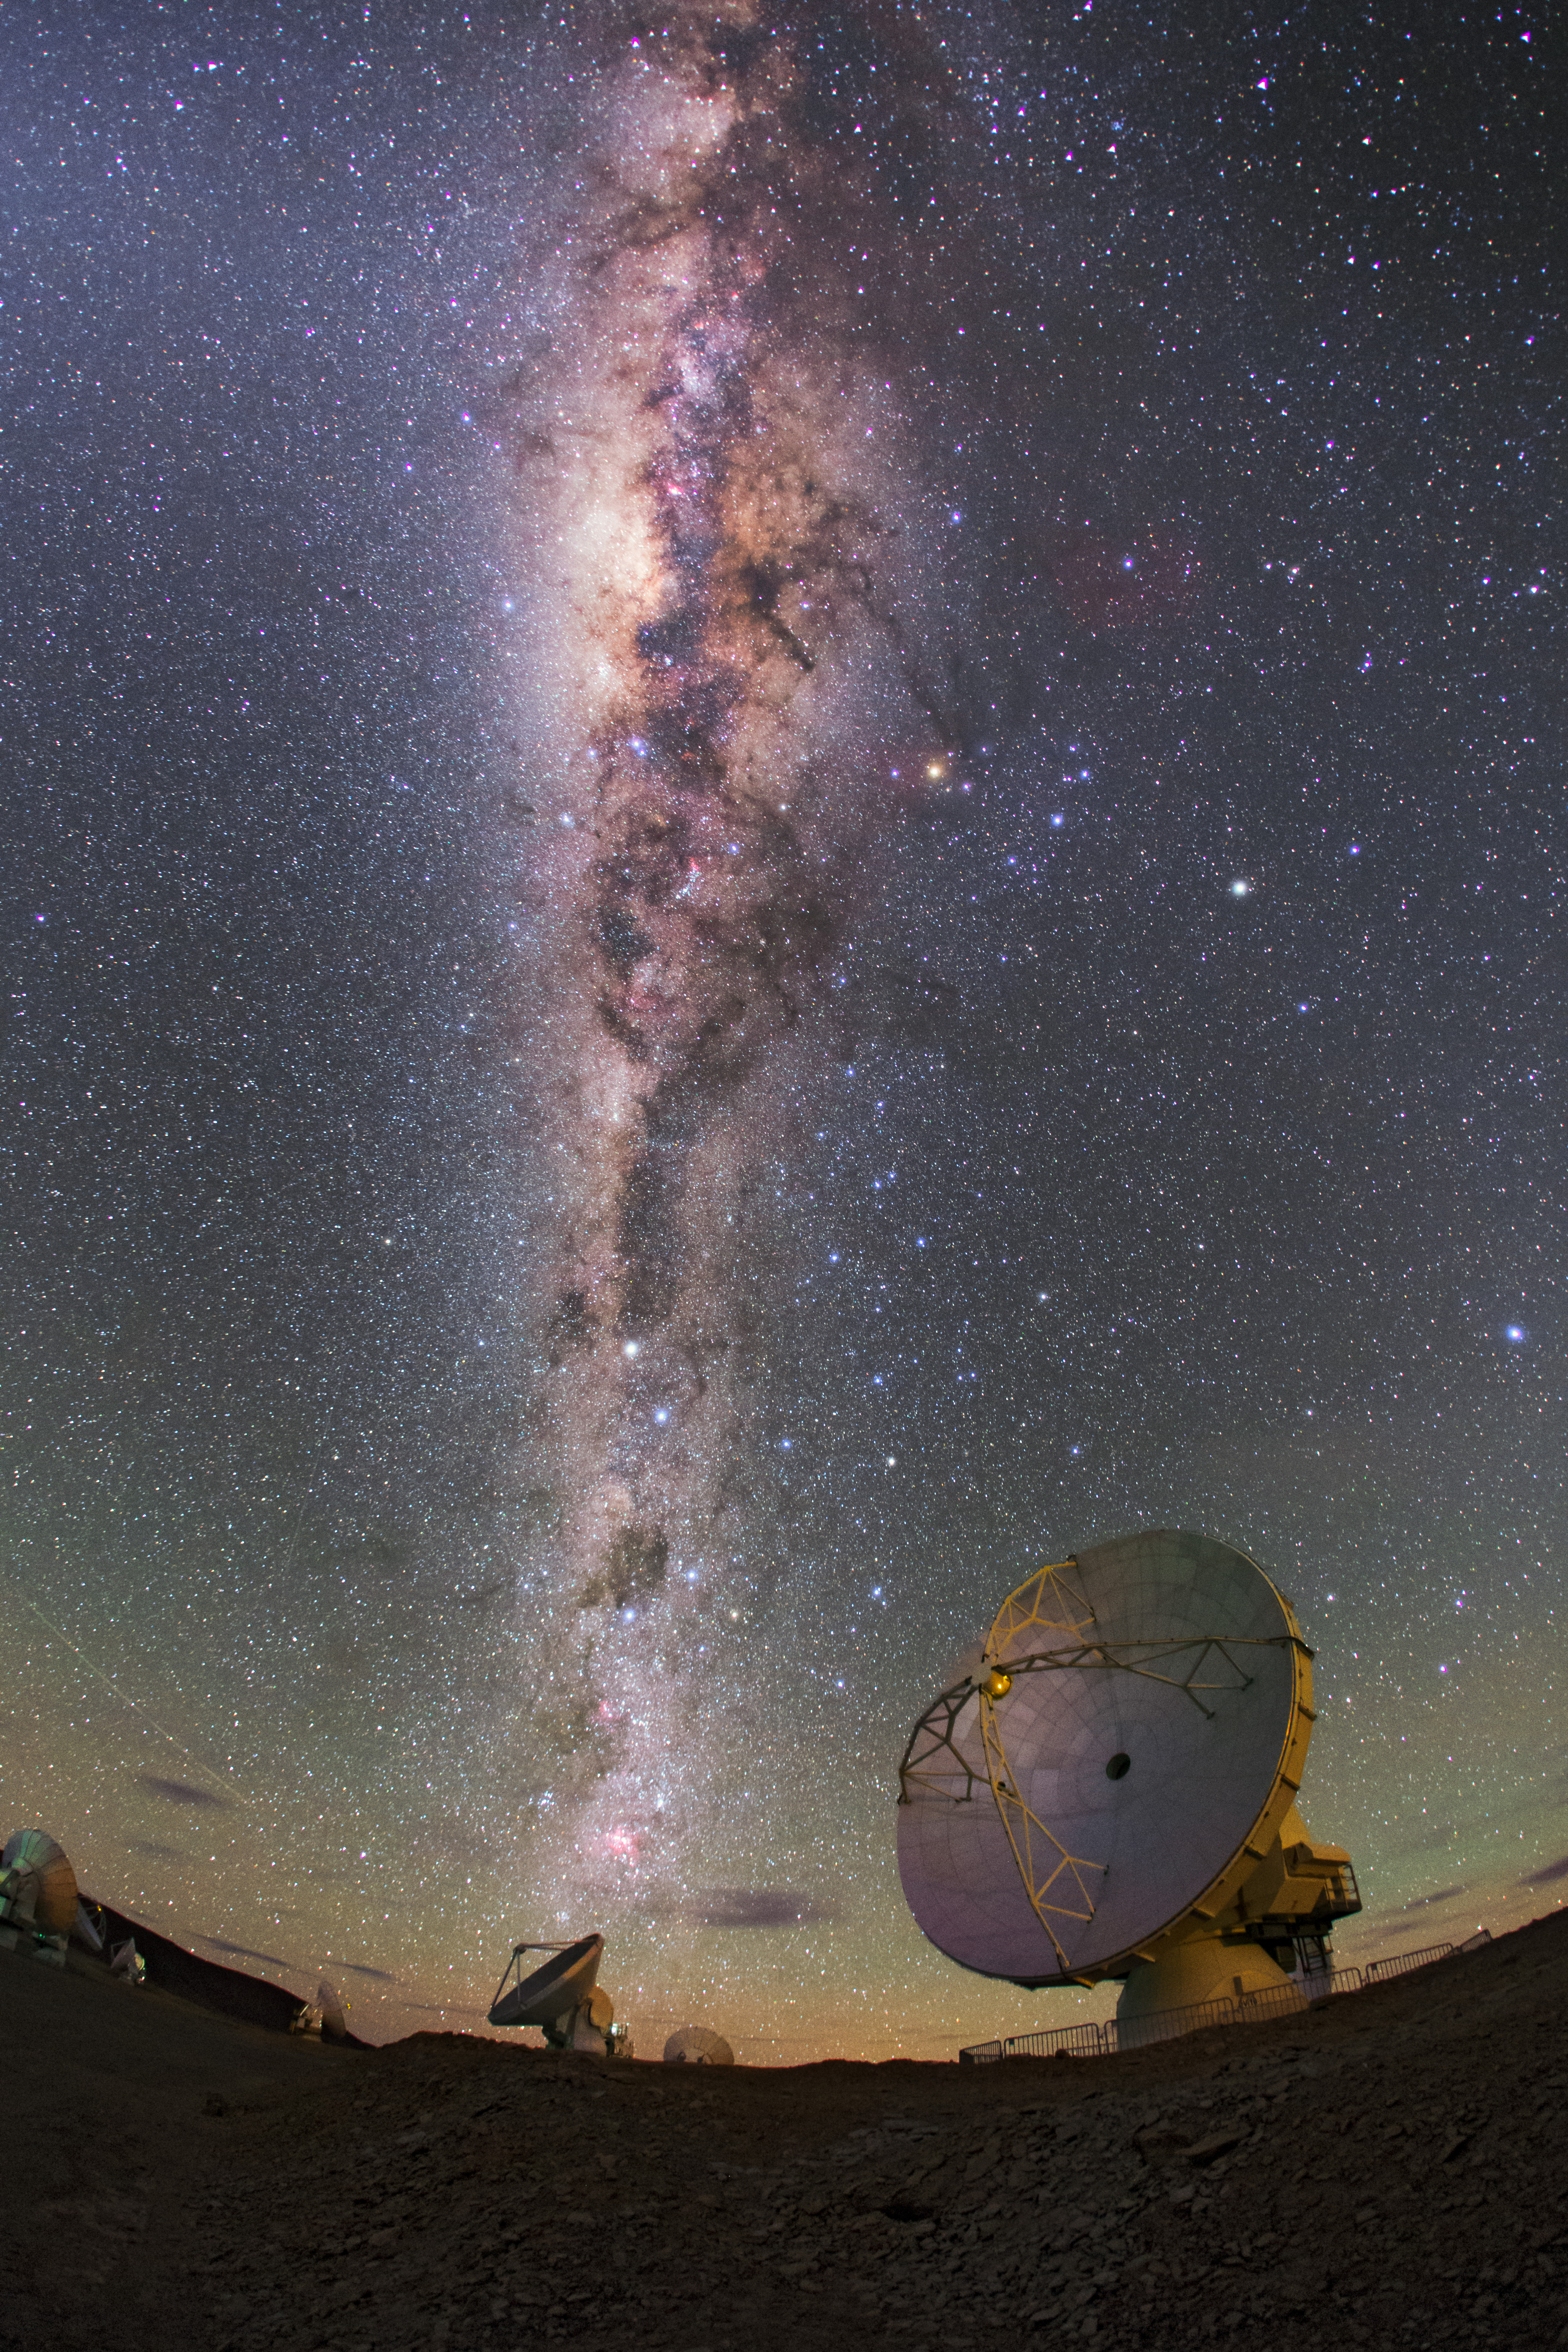

The Milky Way glitters brightly over ALMA

The Milky Way glitters brightly over ALMA antennas, in this image taken by the ESO Ultra High Definition Expedition team as they capture the site in 4K quality.

Credit: B. Tafreshi (ESO)